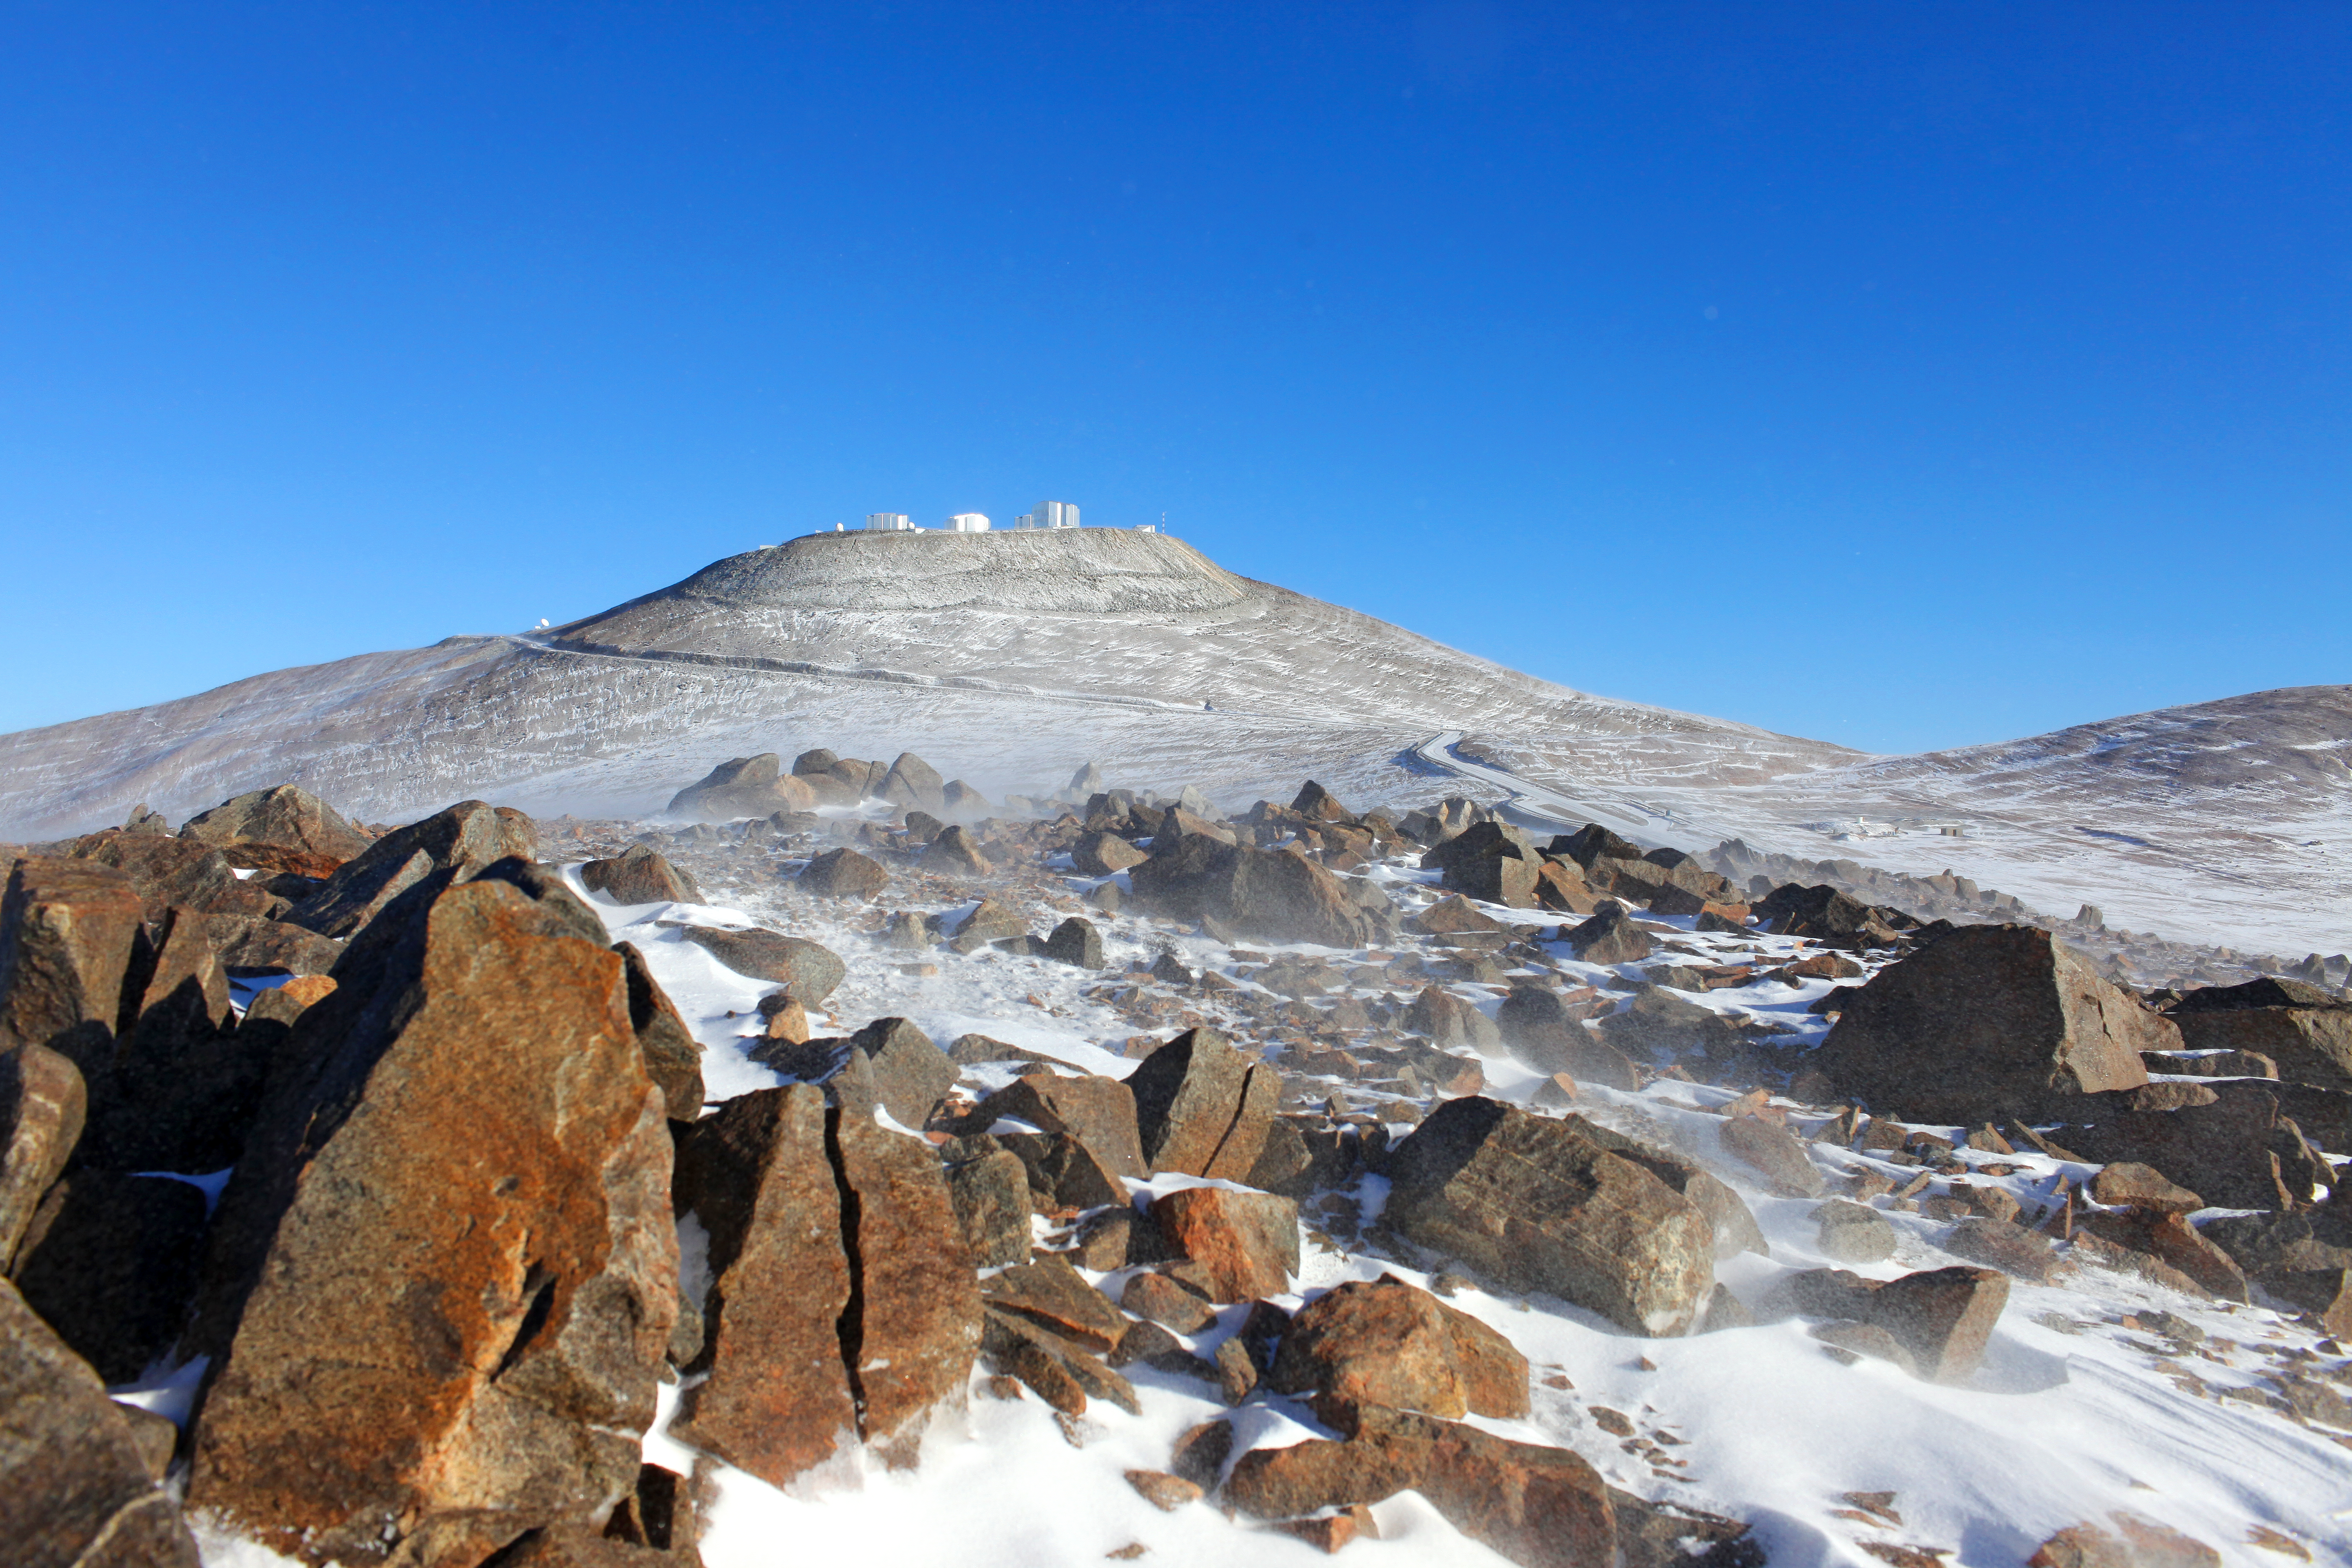

A dusting of snow in the Atacama Desert

The domes of ESO’s Very Large Telescope sit atop Cerro Paranal, basking in the sunlight of another glorious cloudless day. But something is different about this picture: a fine layer of snow has settled across the desert landscape. This isn’t something you see every day: quite the opposite in fact, as the Atacama Desert gets almost no precipitation.

Several factors contribute to the dry conditions in the Atacama. The Andes mountain range blocks rain from the east, and the Chilean Coast Range from the west. The cold offshore Humboldt current in the Pacific Ocean creates a coastal inversion layer of cool air, which prevents rain clouds from developing. A region of high pressure in the south-eastern Pacific Ocean creates circulating winds, forming an anticyclone, which also helps to keep the climate of the Atacama dry. Thanks to all these factors, the region is widely regarded as the driest place on Earth!

At Paranal, the precipitation levels are usually just a few millimetres per year, with the humidity often dropping below 10%, and temperatures ranging from -8 to 25 degrees Celsius. The dry conditions in the Atacama Desert are a major reason why ESO chose it, and Cerro Paranal, to host the Very Large Telescope. While the very occasional snowfall may temporarily disrupt the dry conditions here, it does at least produce unusual views of rare beauty.

This photograph was taken by ESO Photo Ambassador Stéphane Guisard on 1 August 2011.

Credit: ESO/S. Guisard (www.eso.org/~sguisard)